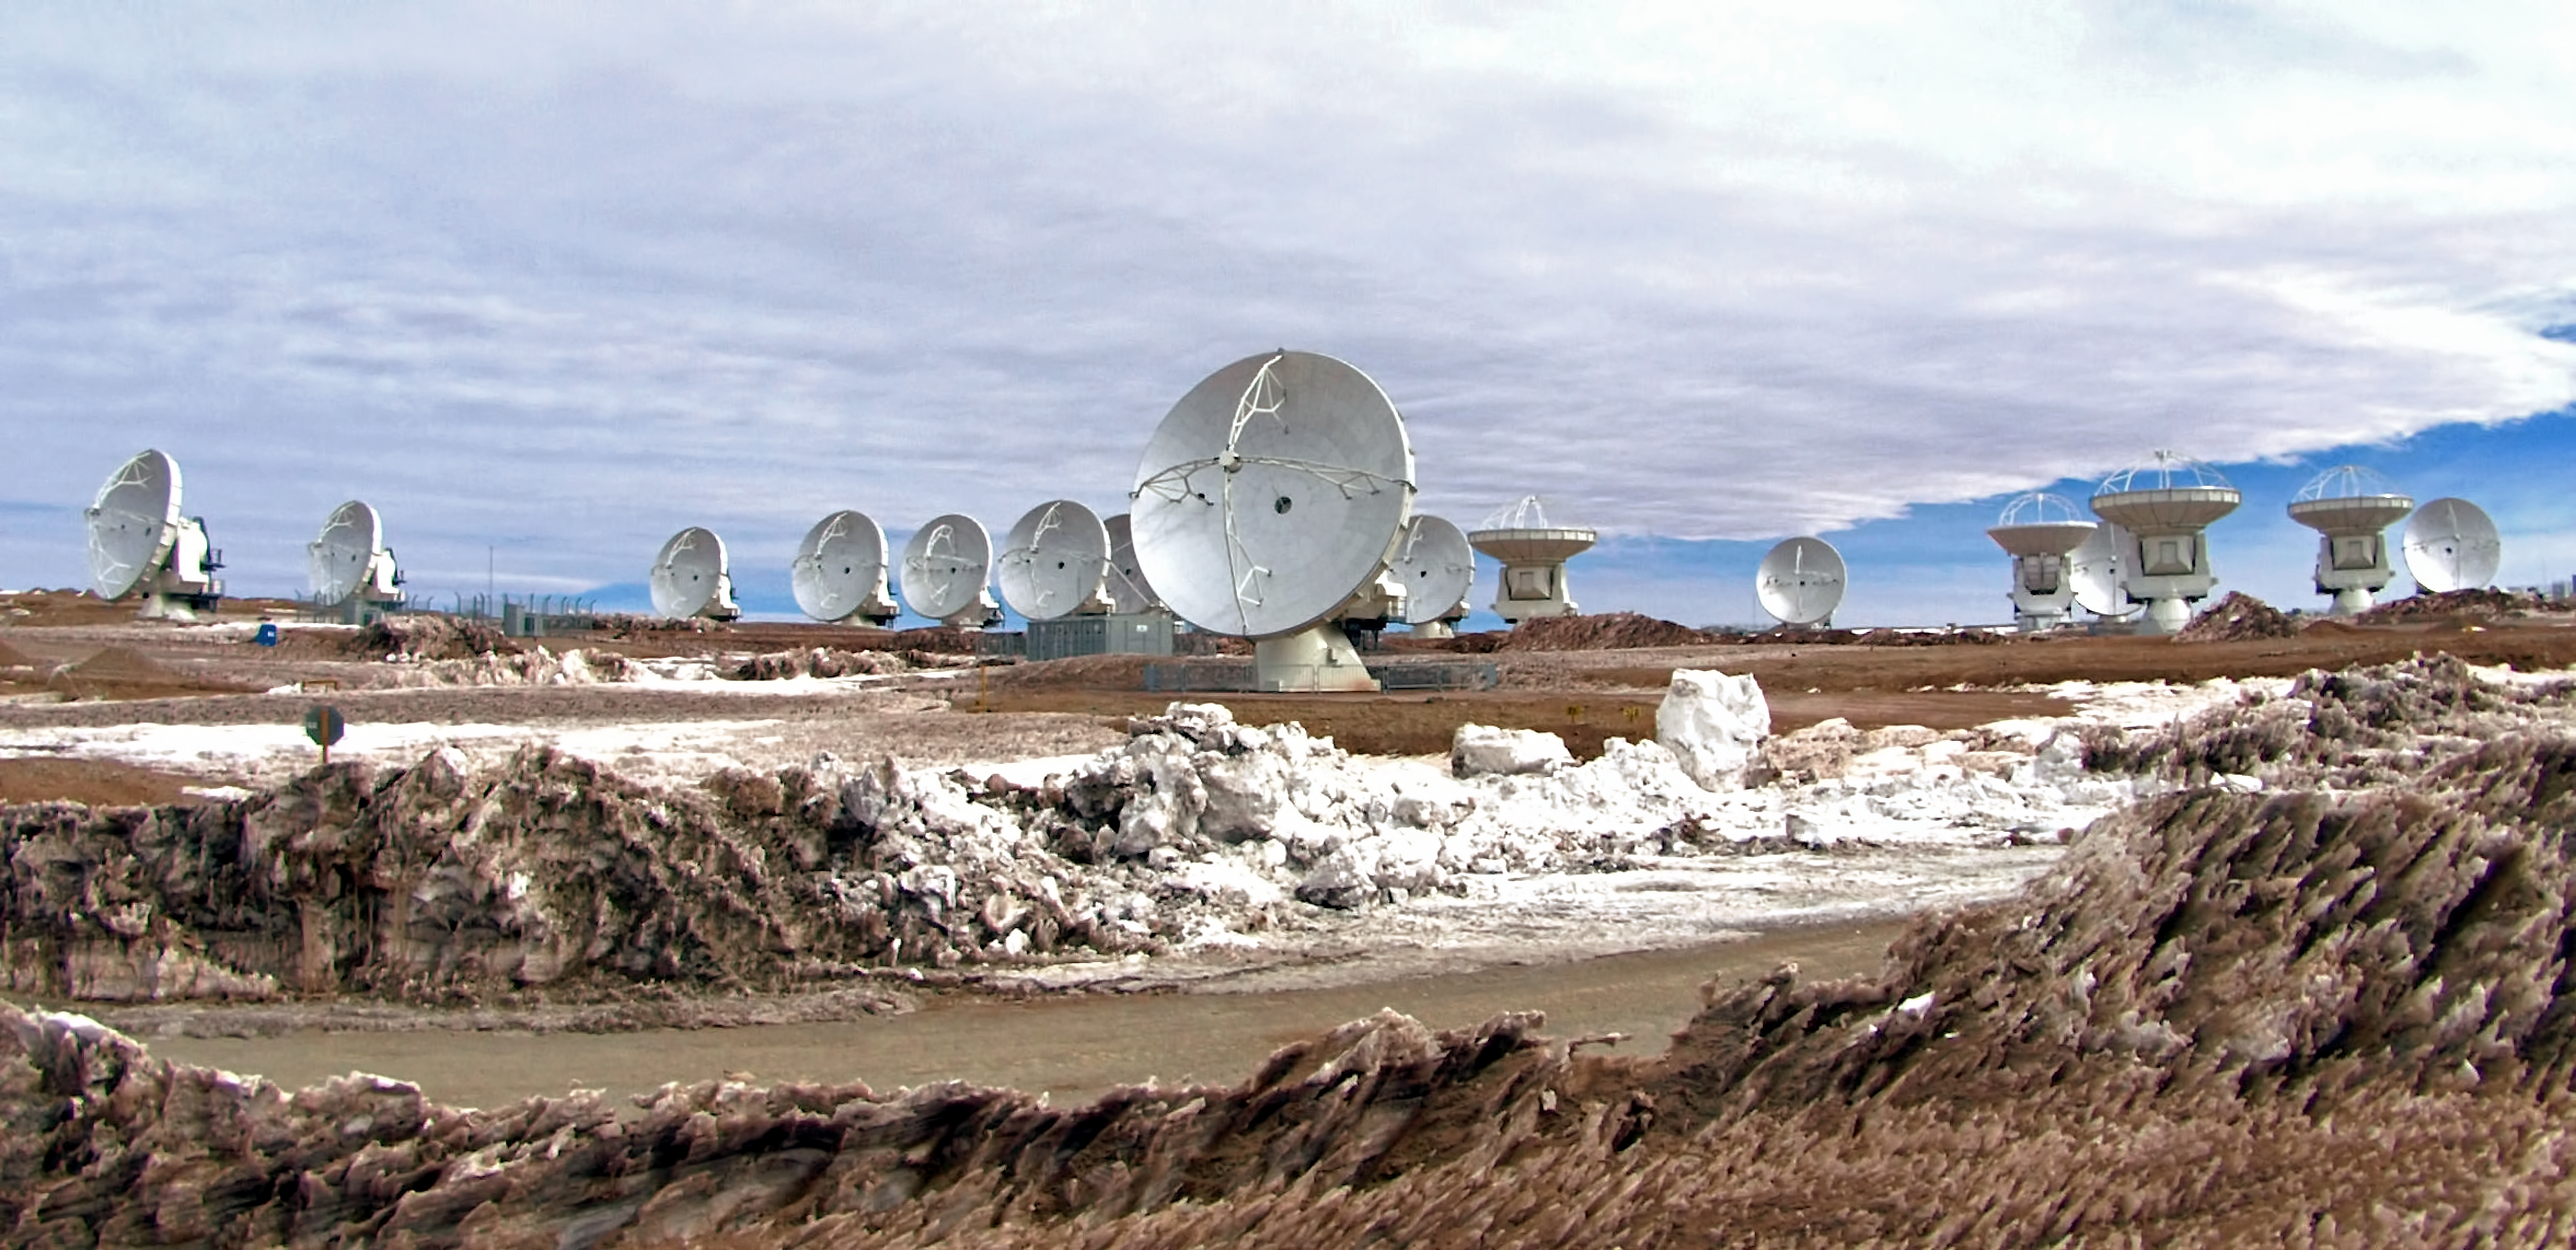

ALMA antennas at the operations support facility (OSF)

These huge antenna are part of The Atacama Large Millimeter/submillimeter Array (ALMA). In this image the antennae are located at the ALMA operations support facility (OSF) which is at an altitude of 2900 metres in the Chilean Andes. They will remain here to be worked on before being moved to the Array Operations Site where, at an altitude of 5000 metres, this work would be much more difficult.

Credit: ESO